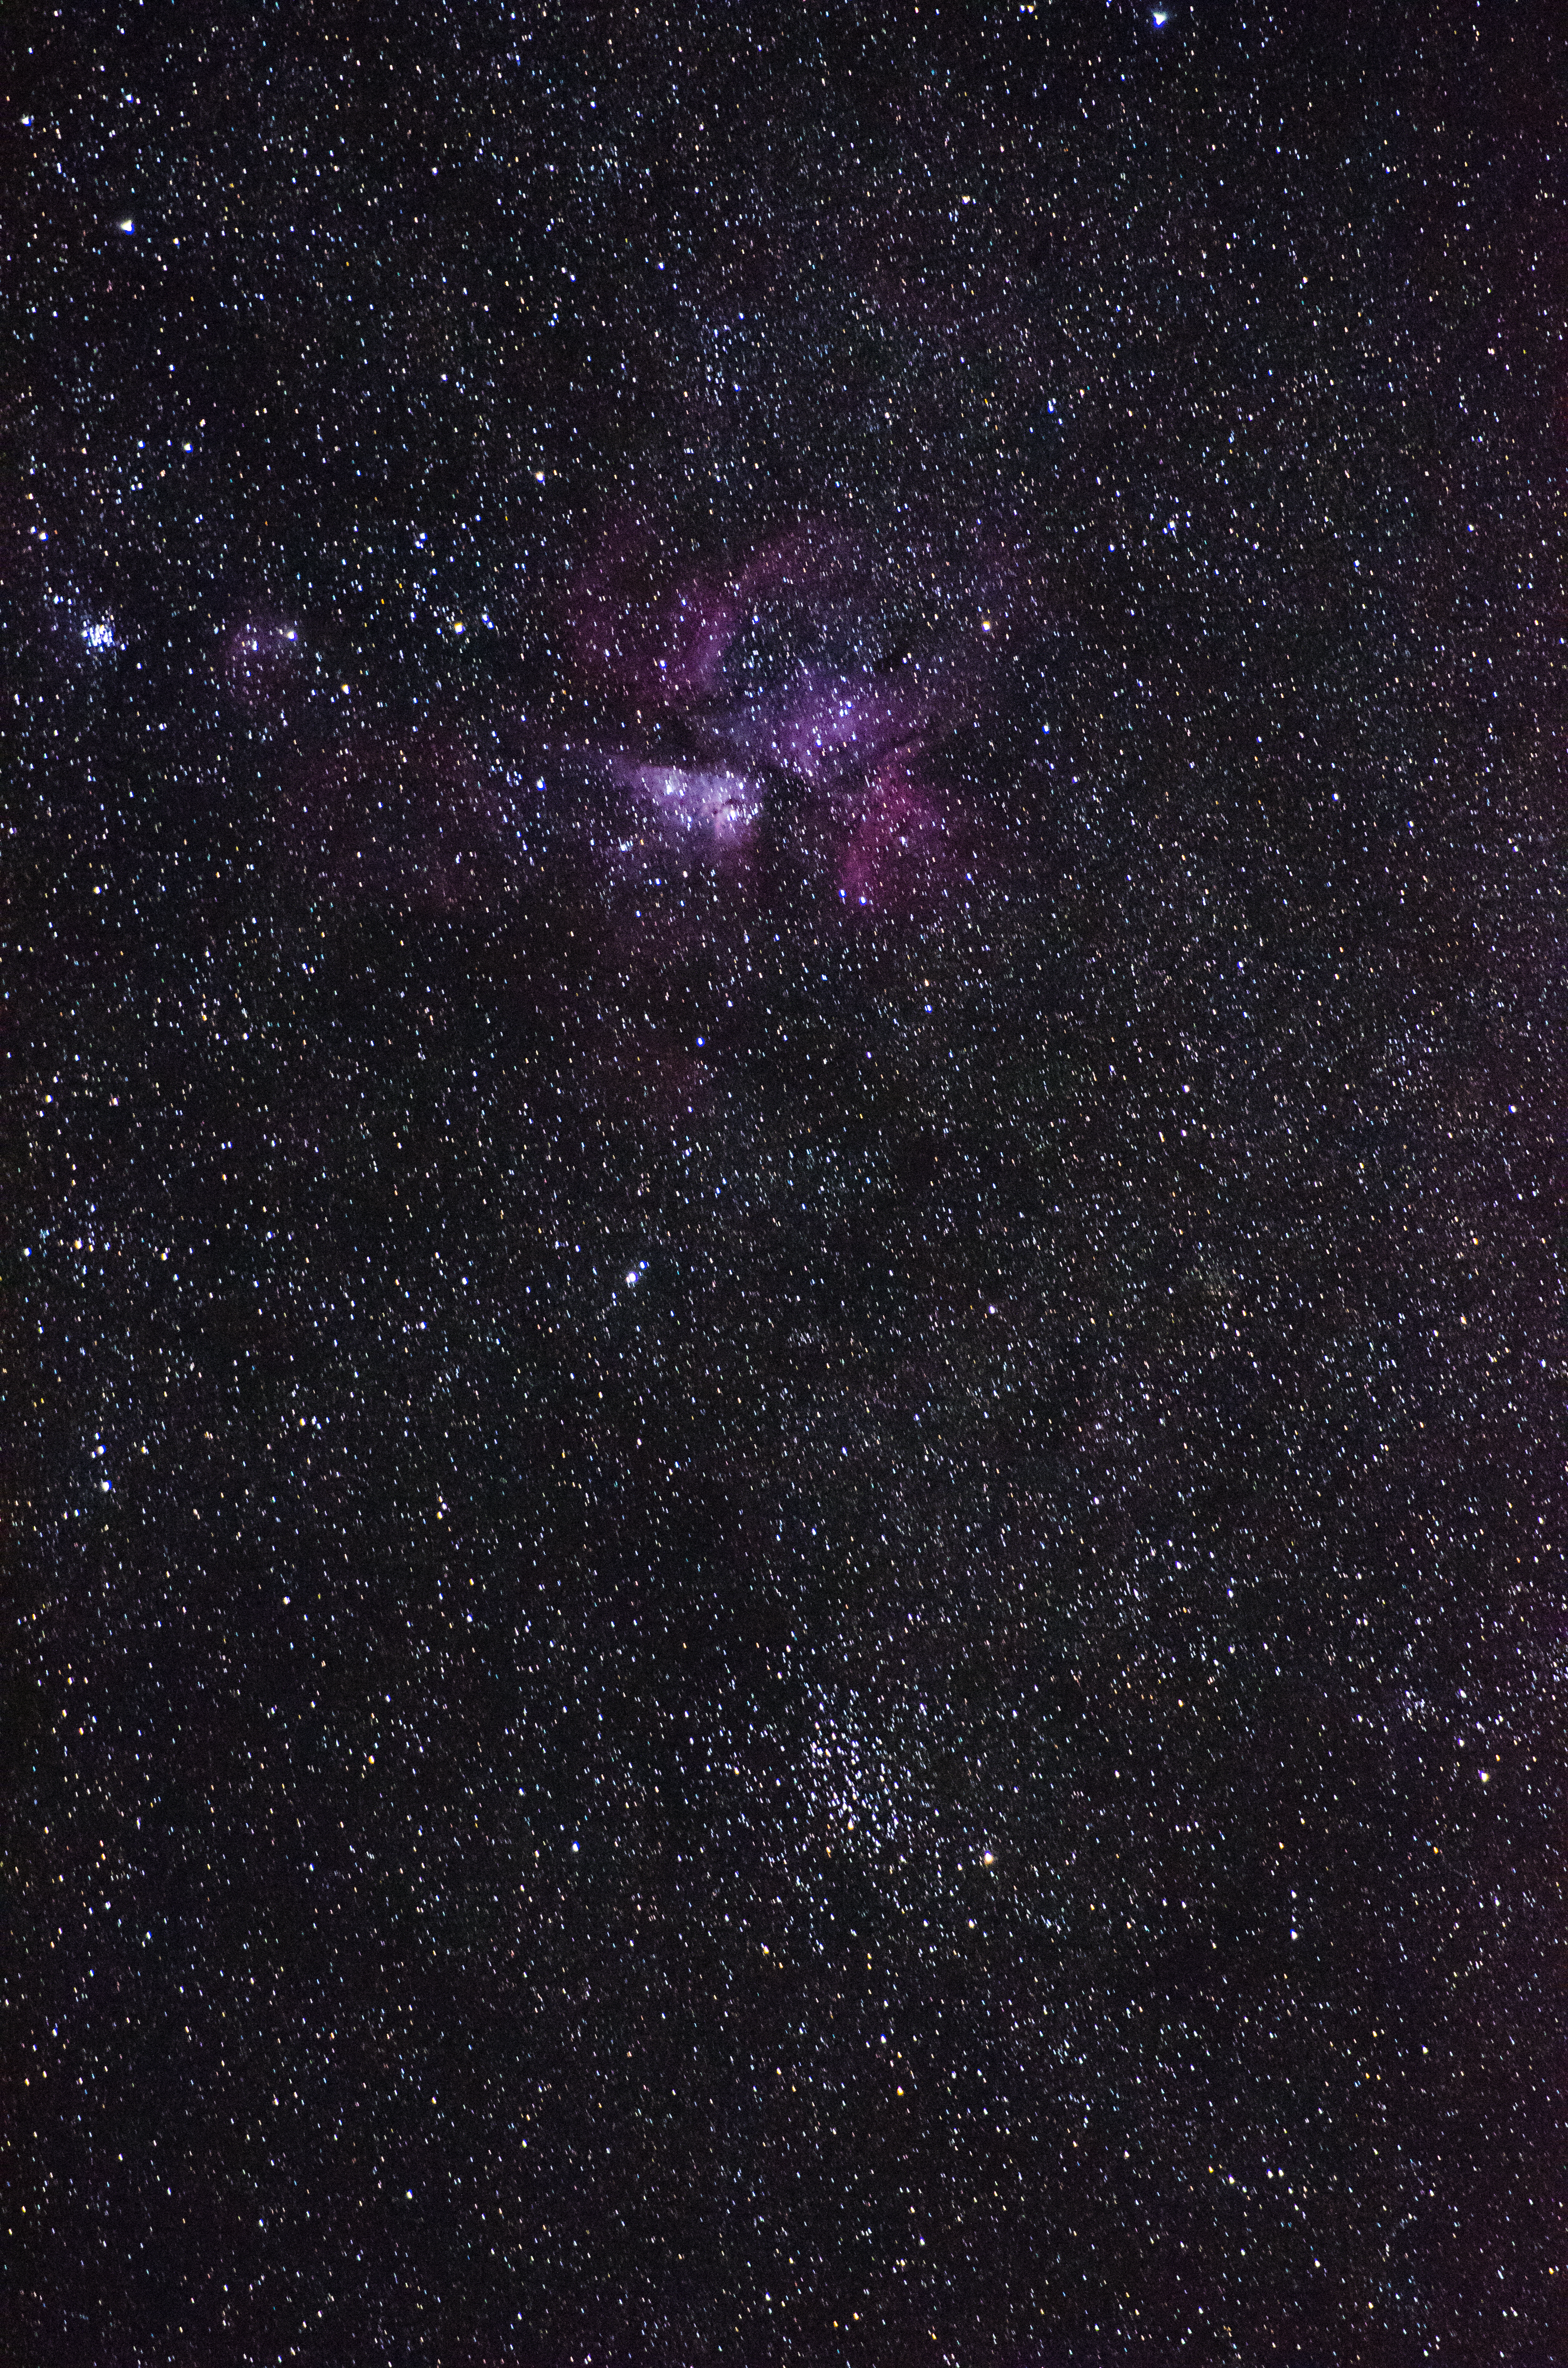

Tarantula Nebula

Observing conditions at Paranal are renowned for being excellent, allowing for nice images of deep-sky objects to be produced. Here it is the Tarantula Nebula taken with an amateur telescope.

Credit: G. Brammer/ESO